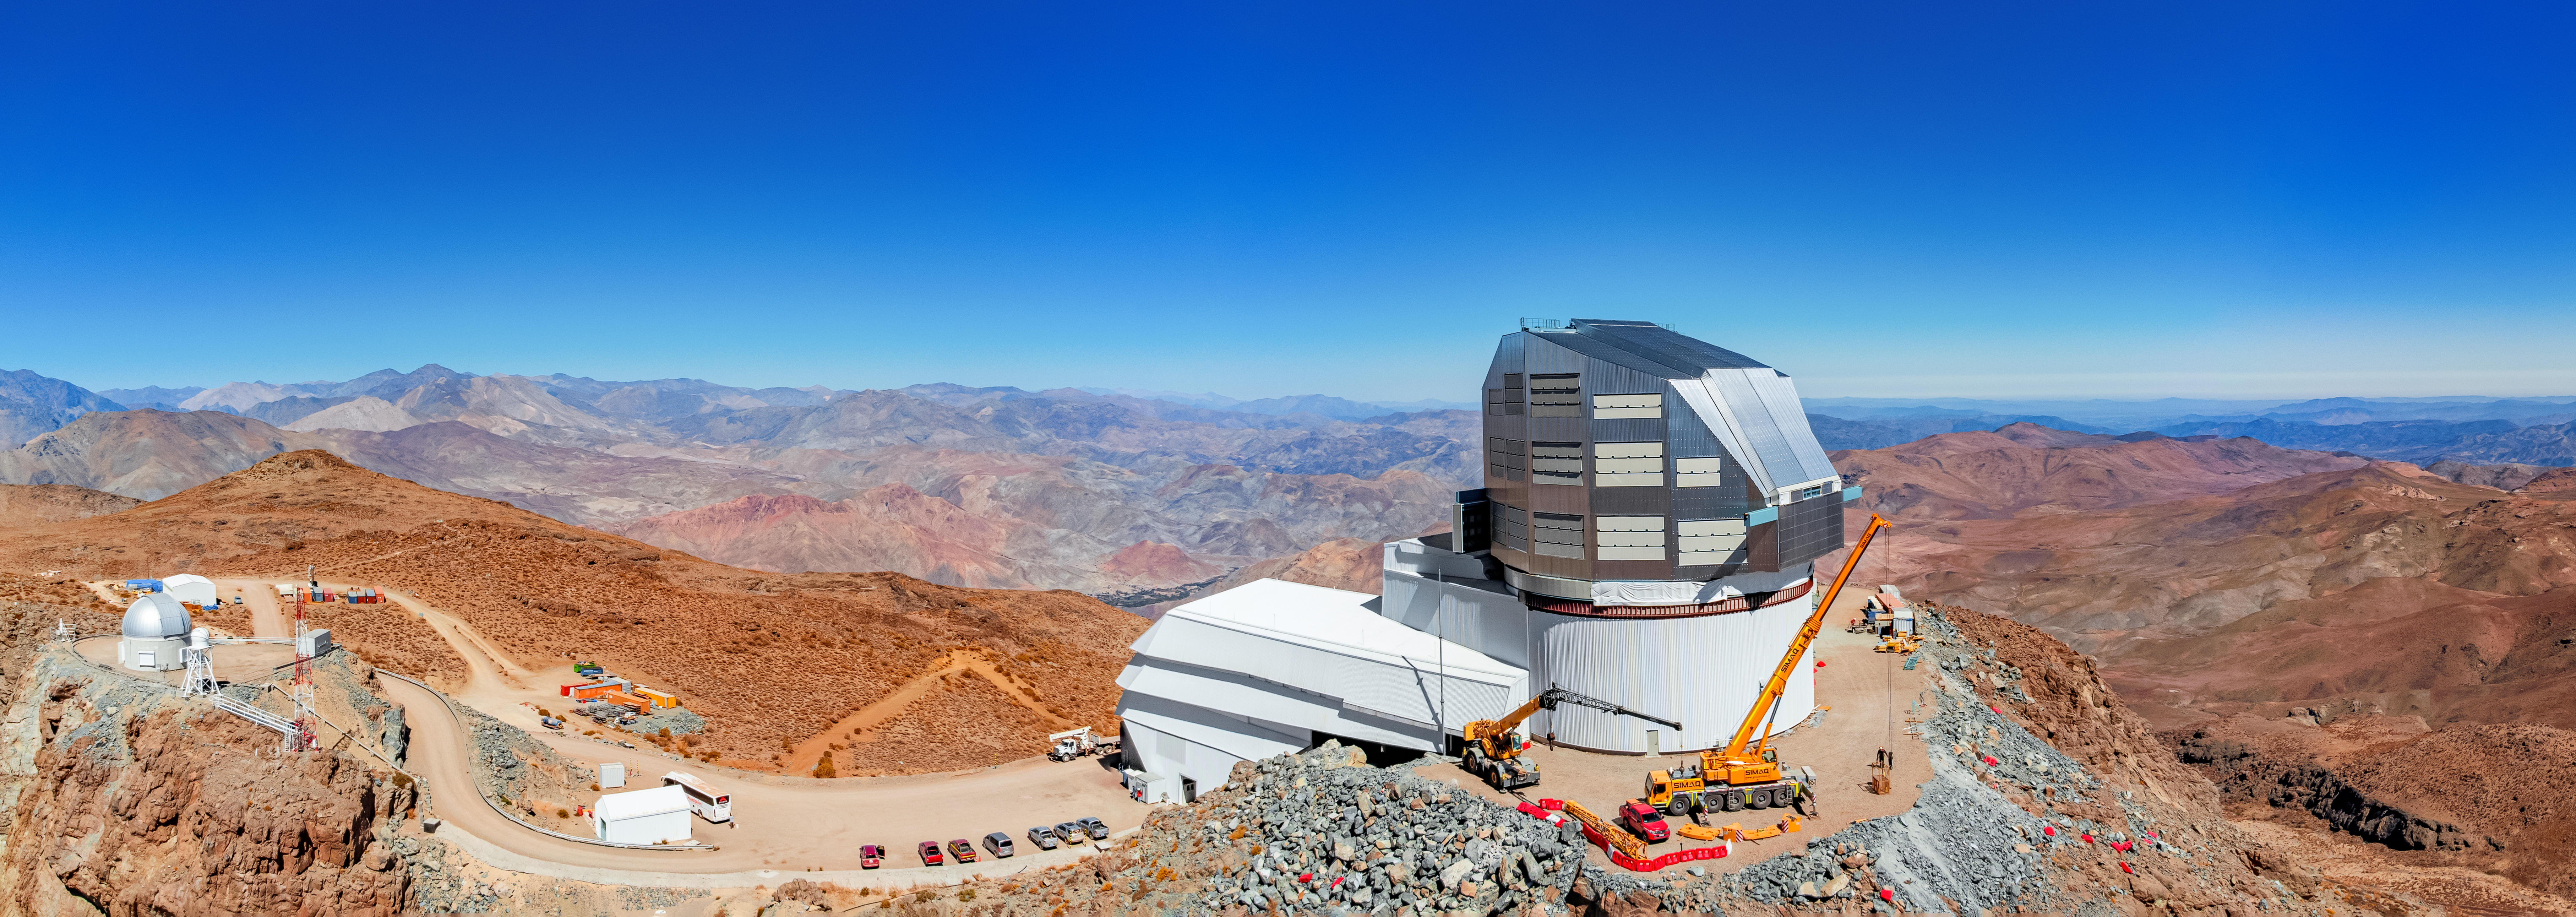

Constructing a Legacy

Underneath the clear blue sky of Cerro Pachón ridge in Chile, construction continues on Vera C. Rubin Observatory, a Program of NSF NOIRLab. The 8.4-meter telescope is equipped with a 3.2-gigapixel camera — the world’s largest digital camera ever fabricated for optical astronomy — and is expected to see first light at the end of 2024. It will conduct an unprecedented, decade-long survey of the optical sky called the Legacy Survey of Space and Time (LSST). This survey will aim to capture nearly 1000 images of the sky every night. The observations will detect 10 million changes in the sky per night and over the survey’s ten-year timeline they will produce a 15-petabyte catalog database. Dedicated computer facilities will process Rubin Observatory data in real time, issuing worldwide public alerts within 60 seconds of any detected changes in the sky. This massive amount of astronomical data will be a game-changing resource for astronomers, and will offer tools and activities for formal educators, citizen scientists, informal science centers, and the general public to engage, explore, and discover.

This aerial drone photo was taken as part of the recent NOIRLab 2022 Photo Expedition to all the NOIRLab sites.

Credit: RubinObs/NOIRLab/SLAC/NSF/DOE/AURA/T. Matsopoulos